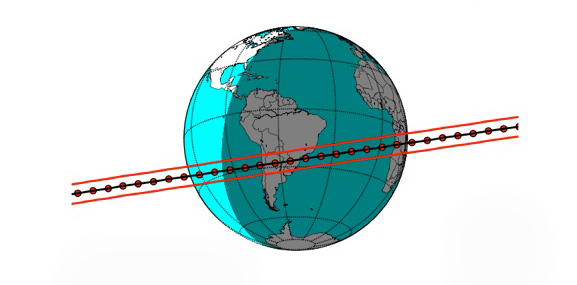

Predicted track of Quaoar

Predicted track of Quaoar during an occultation attempt on August 5, 2013. The shadow size is shown as the distance between the red lines. The red dots are Quaoar's position at 1 minute intervals.

Credit: Gemini Observatory/NOIRLab/AURA/NSF